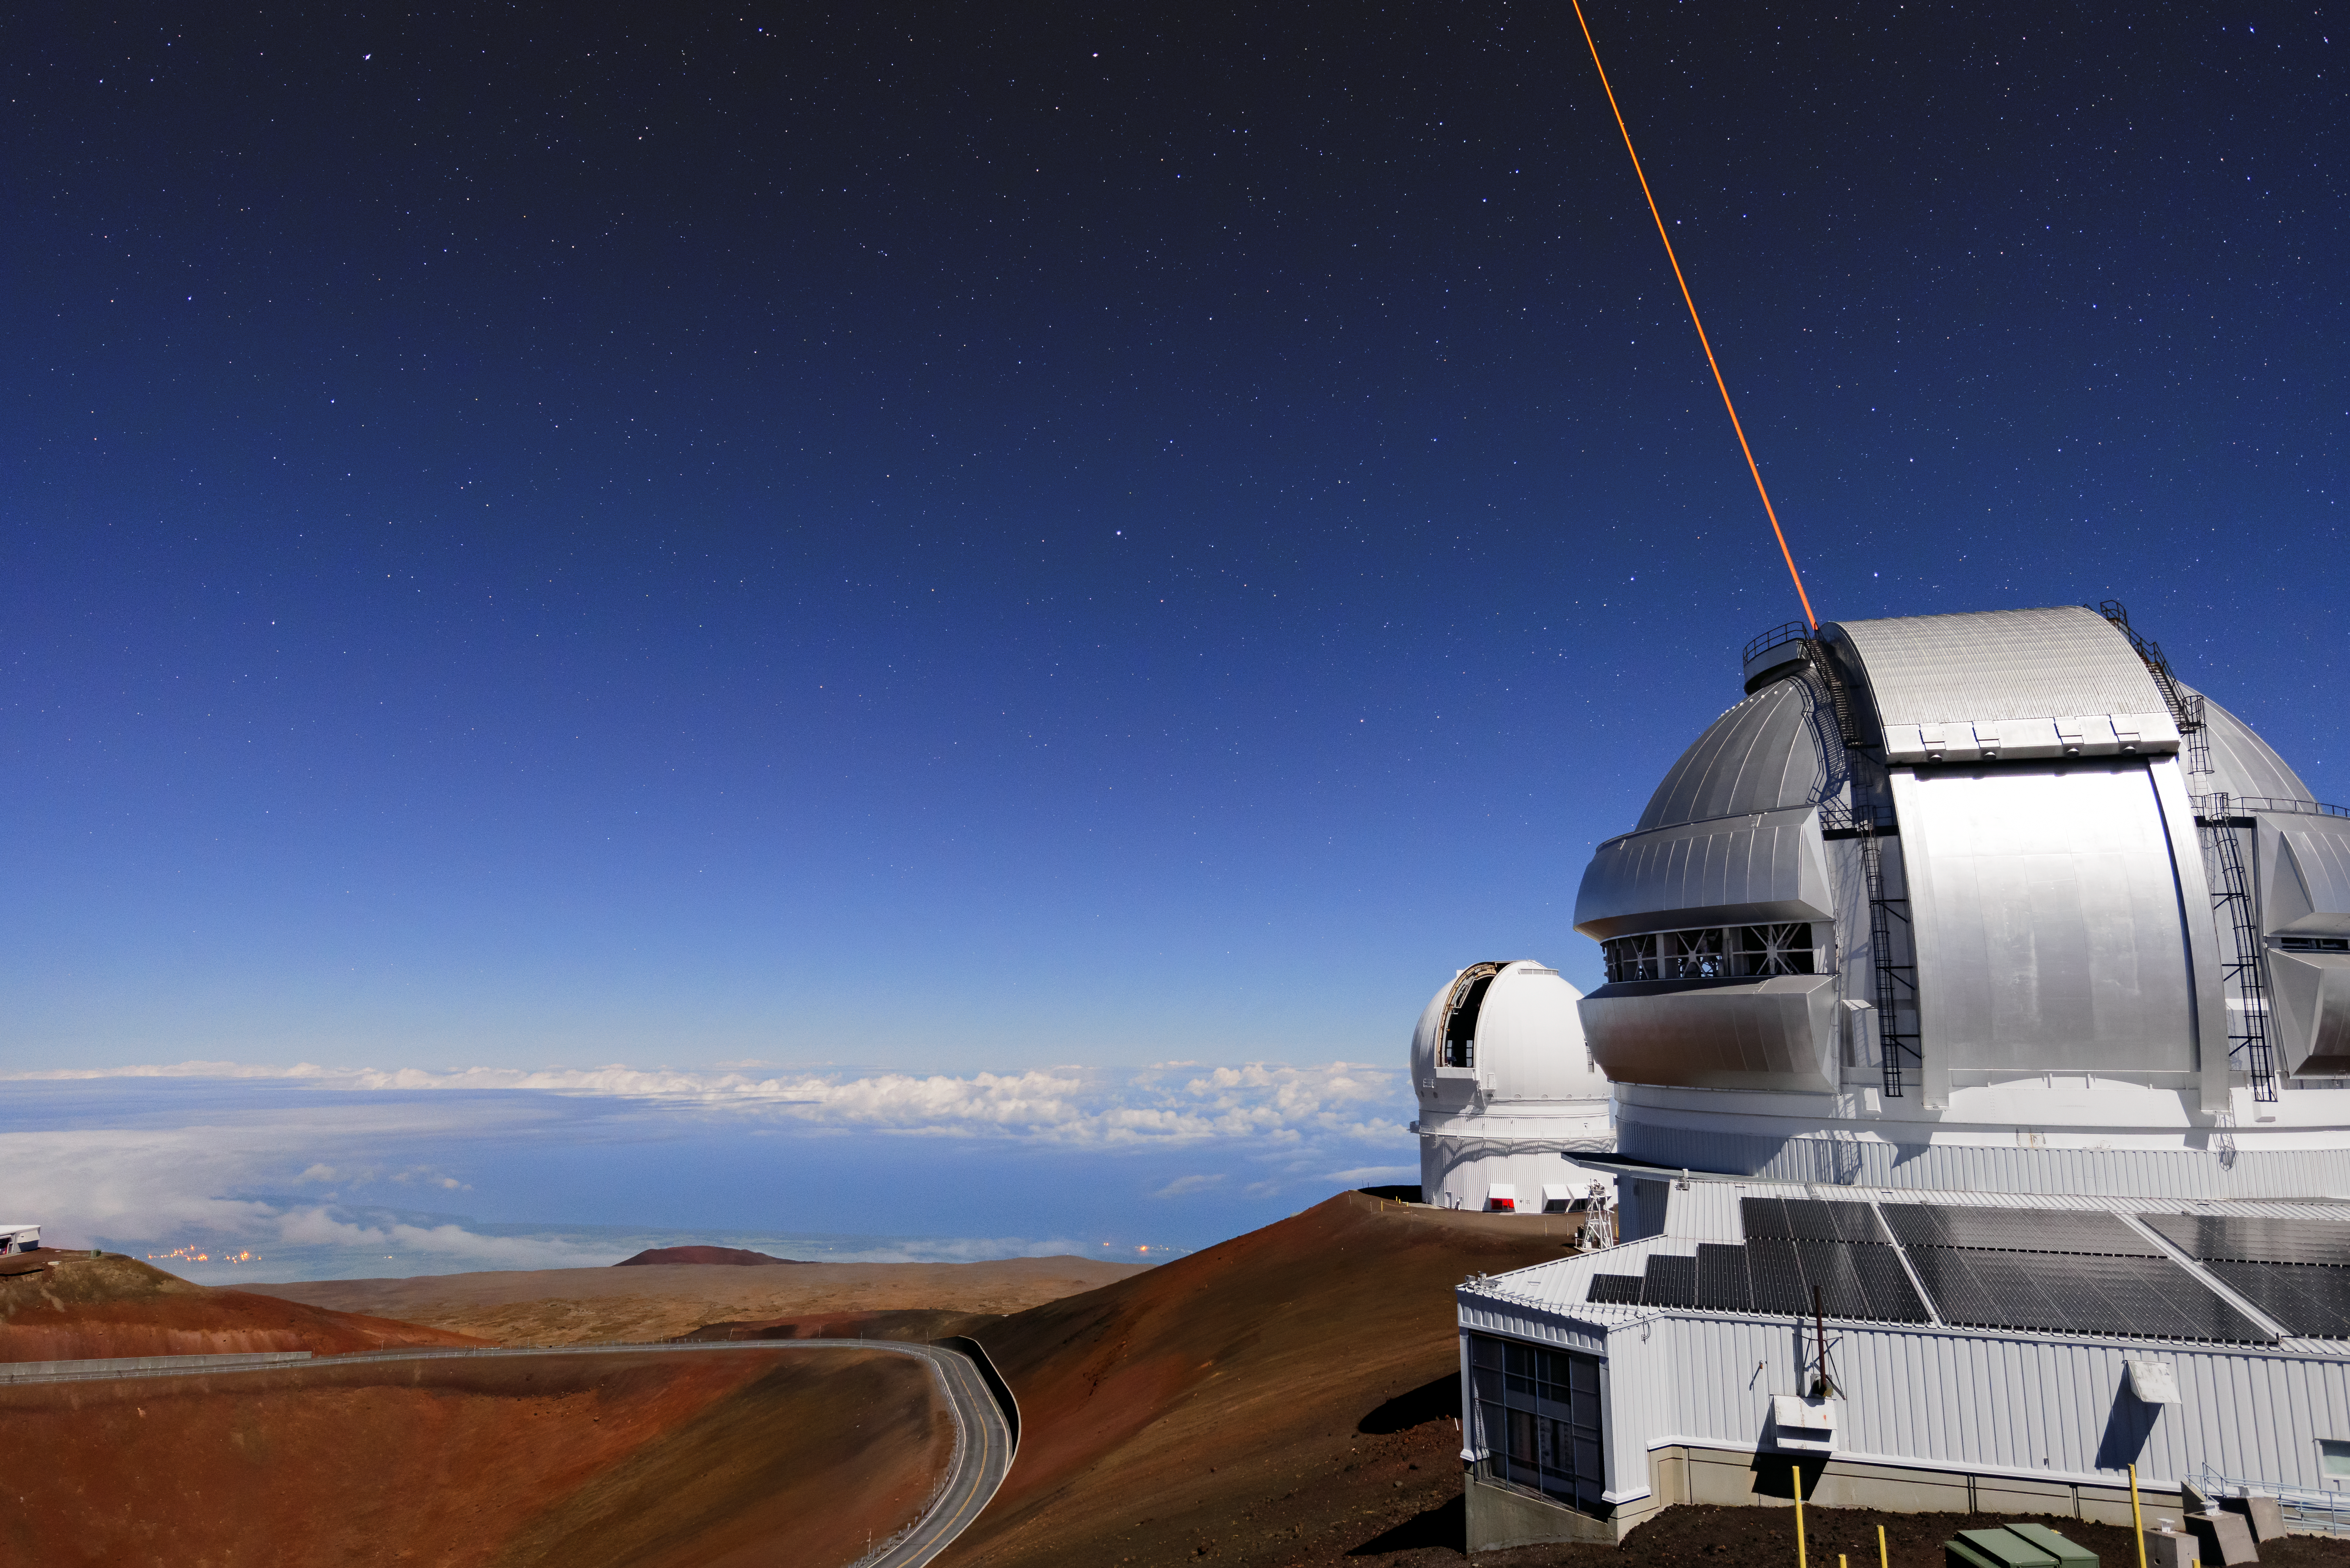

Gemini and its Laser Beam

A beam of light shining into the night sky illuminated by moonlight. Its origin is Gemini North, one of the twin telescopes that make up the international Gemini Observatory, a Program of NSF NOIRLab. The light is in fact a laser guide star, and it serves a remarkable purpose. The laser guide star’s light encounters a layer of sodium high in the Earth’s atmosphere (about 90 kilometers (56 miles overhead) where it creates an artificial star. This artificial star is used as a reference by Gemini North, to allow the telescope to correct for much of the turbulence of Earth’s atmosphere.

The artificial star is too faint to be seen by human eyes. The laser beam itself is visible, but not at large distances. So as striking as this image is, the inhabitants of Hawai‘i are not disturbed by a night sky filled with bright laser beams!

Credit: International Gemini Observatory/NOIRLab/NSF/AURA/J. Chu